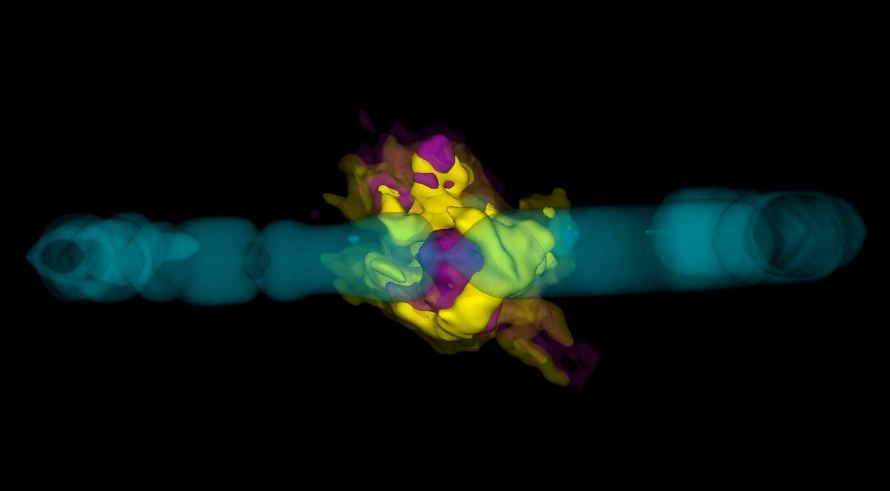

Knots of New Molecules in Heart of Exploded Star

NRAO News Update: Deep inside the remains of an exploded star lies a twisted knot of newly minted molecules and dust. Using ALMA, astronomers mapped the location of these new molecules to create a high-resolution 3-D image of this “dust factory,” providing new insights into the relationship between a young supernova remnant and its galaxy.

Credit: J. Hellerman (NRAO/AUI/NSF), R. Indebetouw; ALMA (ESO/NAOJ/NRAO)